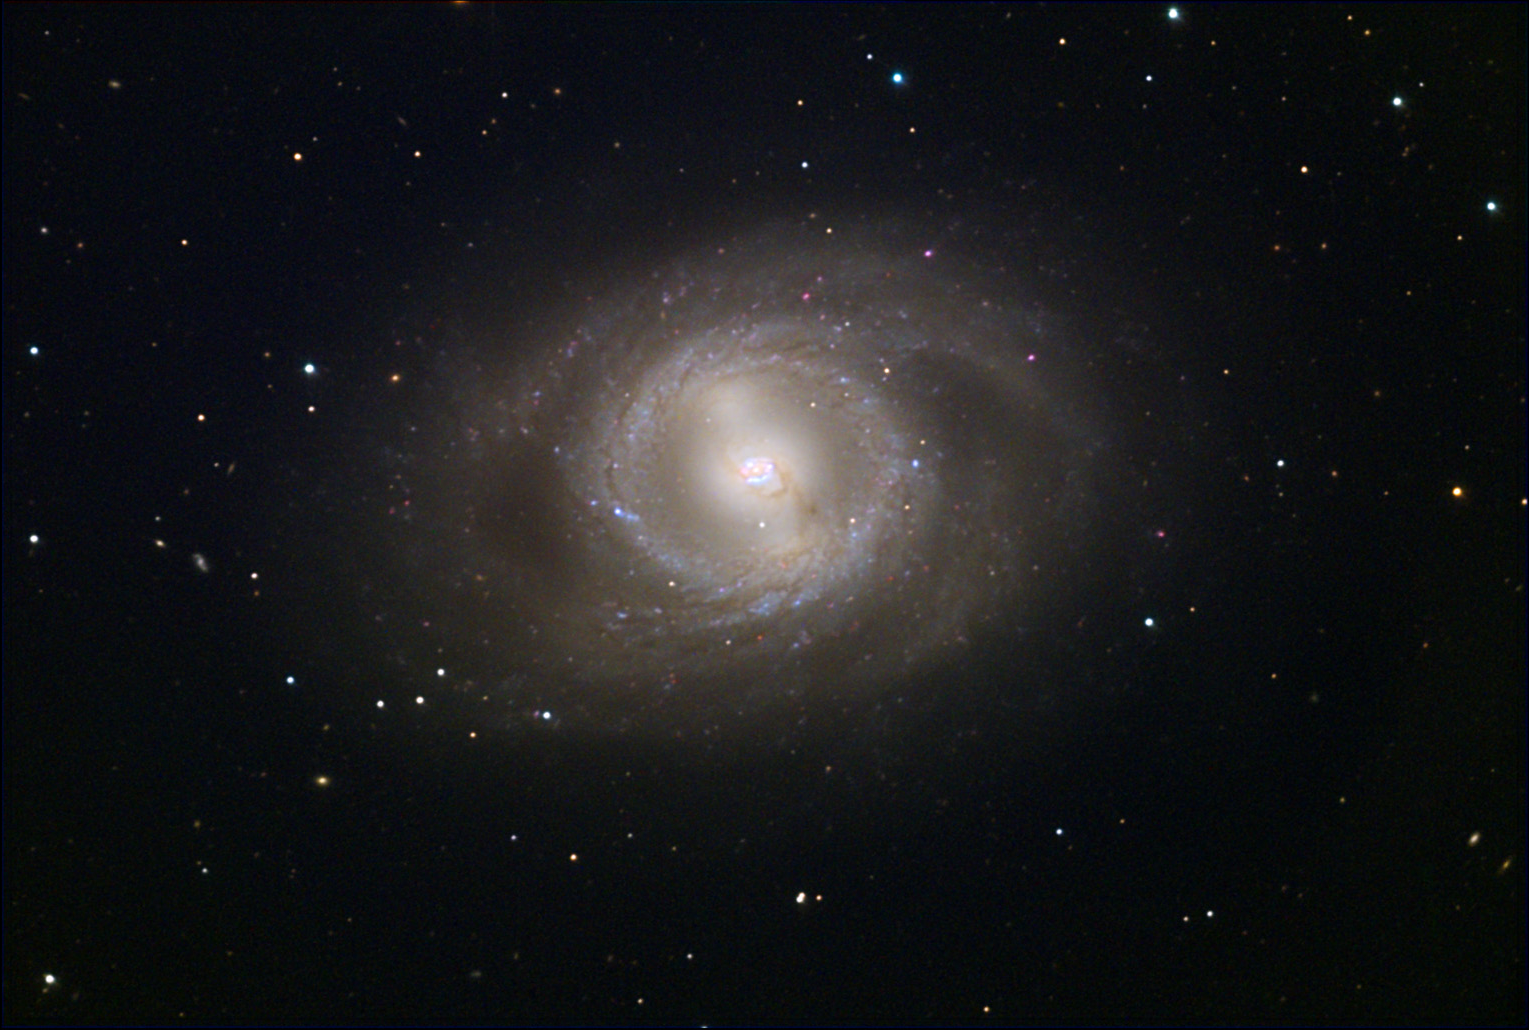

M95

M95 is a barred spiral galaxy with nearly circular arms surrounding the inner region. It is estimated this galaxy is 38 million lights years away. M95 and M96 are nearly in the same direction in the constellation of Leo and are also neighbors to one another. If you lived in the plane of this galaxy at one end of the bar, you might see your "milky way" look very bright looking along the bar. In our own galaxy, you can see the difference along the plane of the galaxy depending on the direction you look- but the difference is a bit more subtle here. Other barred spiral galaxies in the Messier catalogue include M91, M58 and M109.

This image was taken as part of Advanced Observing Program (AOP) program at Kitt Peak Visitor Center during 2014.

Credit: KPNO/NOIRLab/NSF/AURA/Michael and Michael McGuiggan/Adam Block